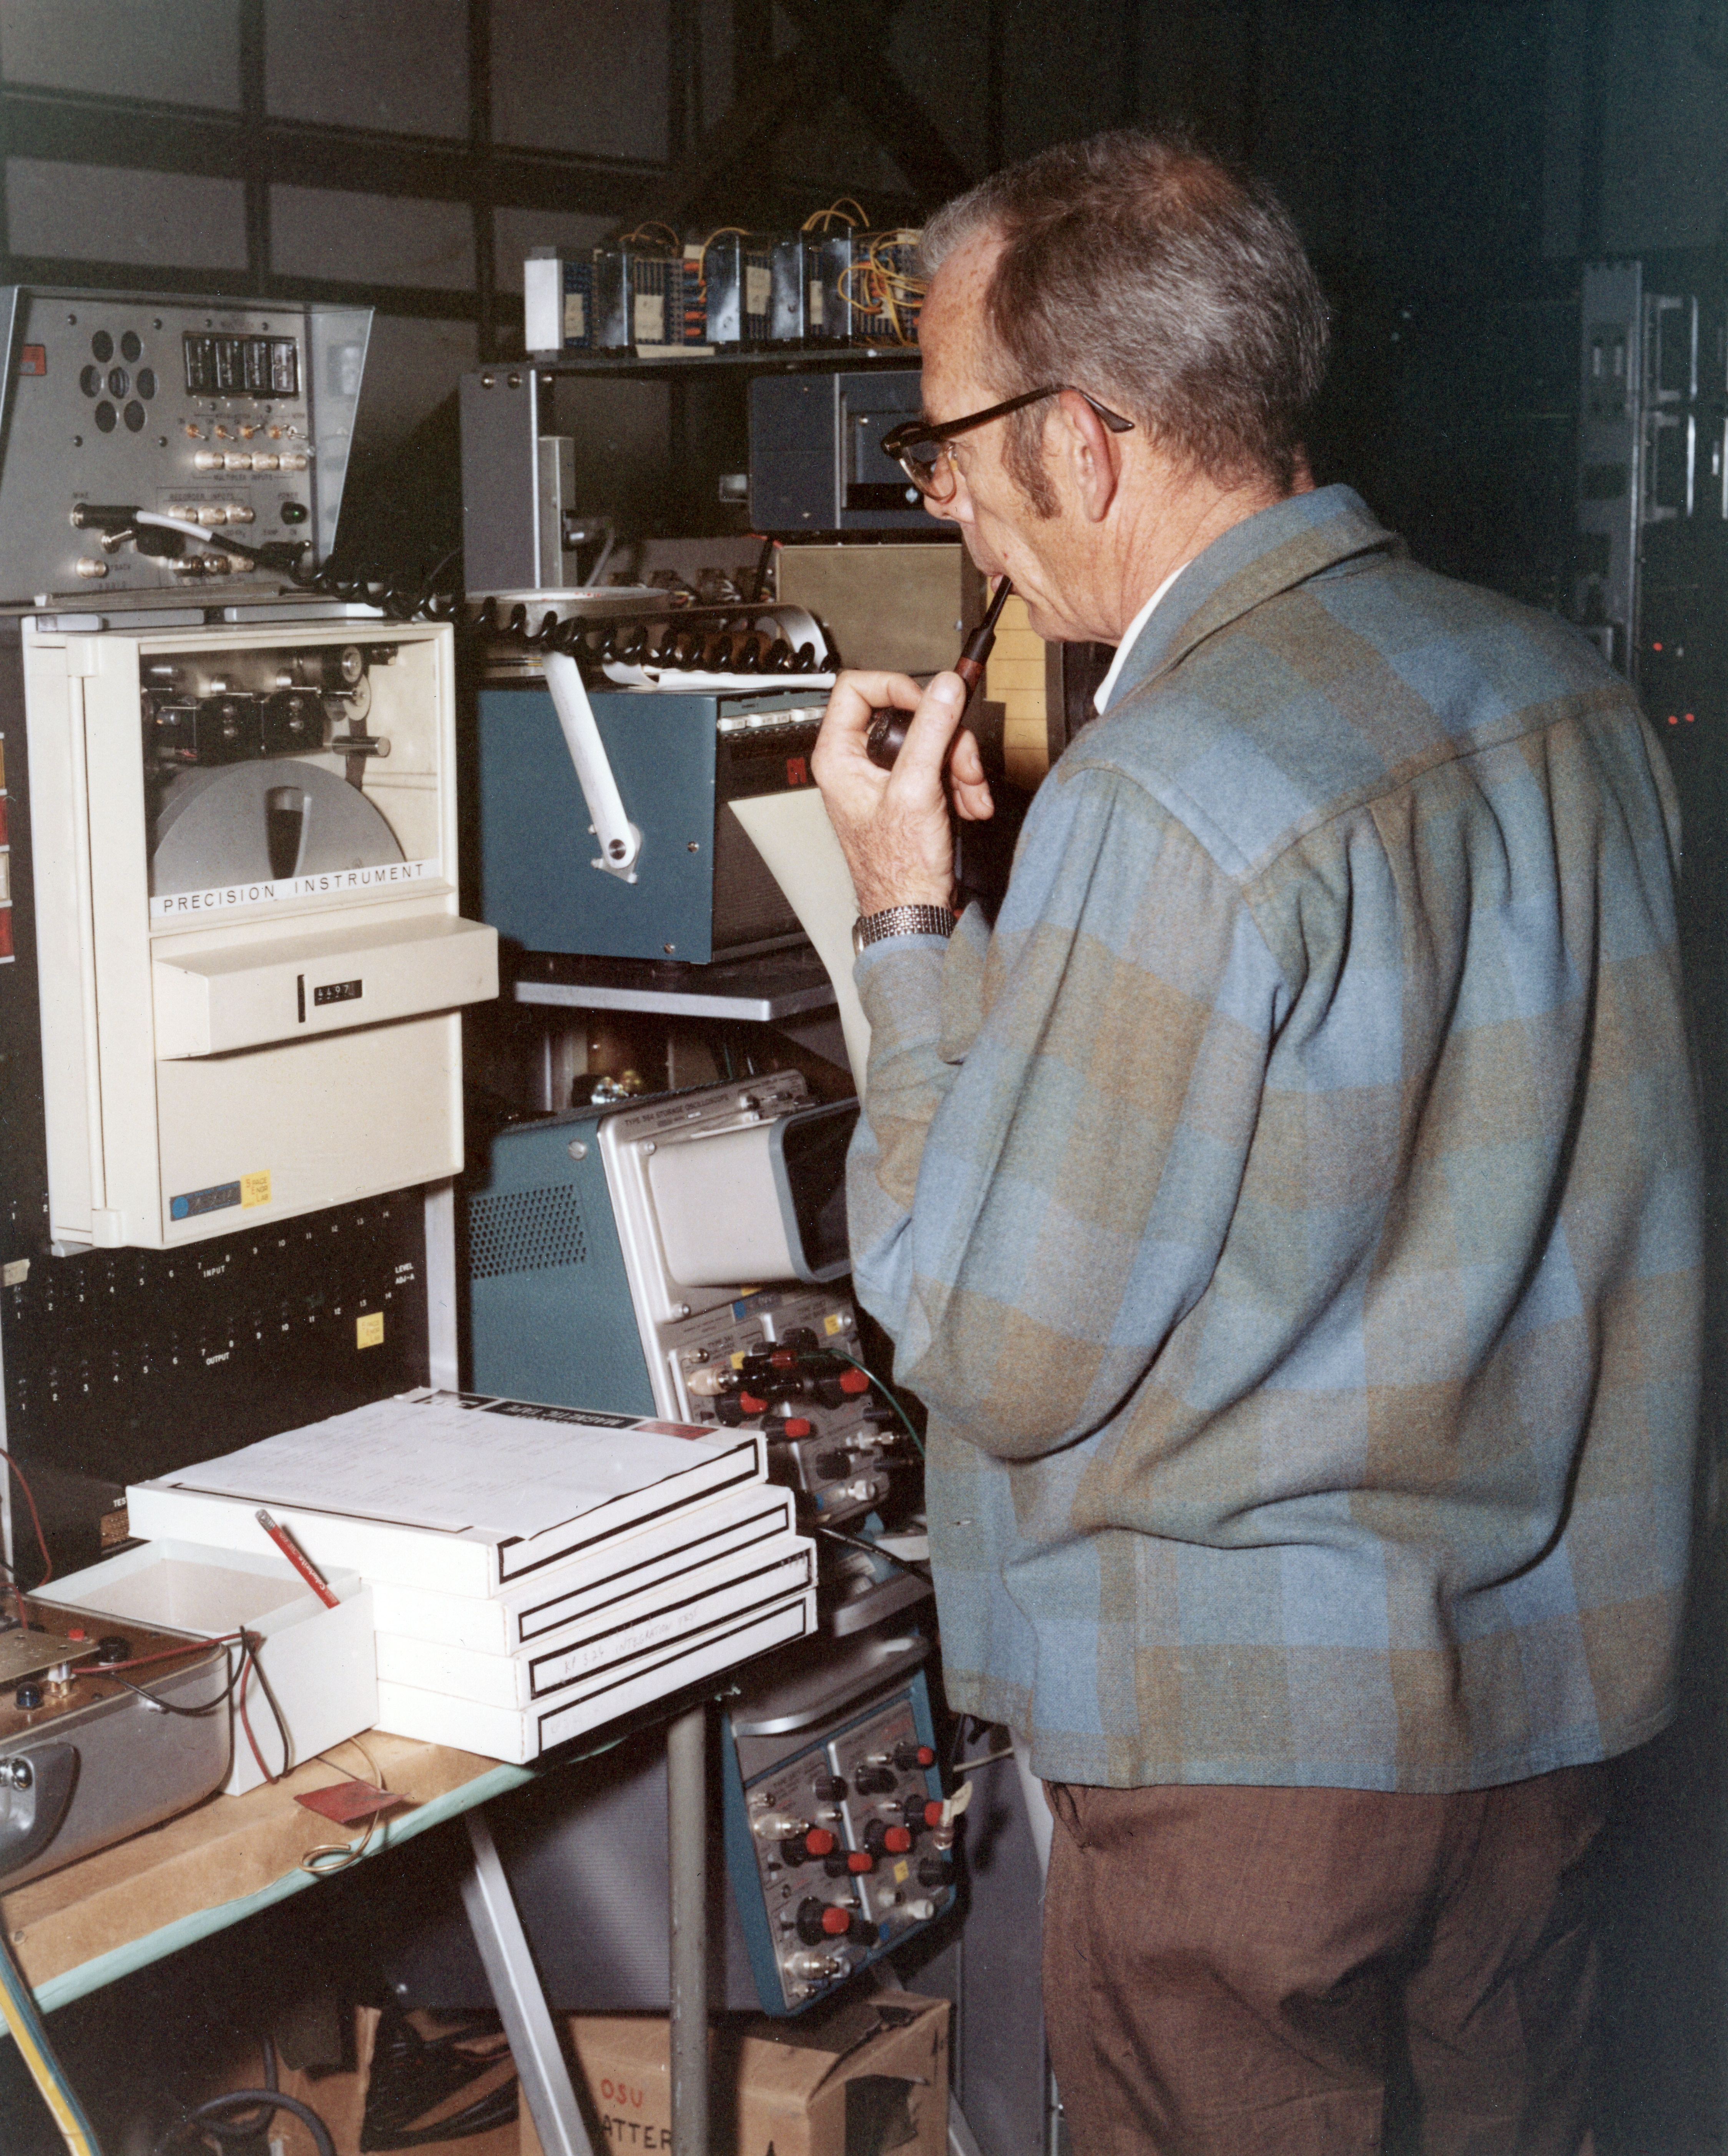

Kitt Peak Rocket Program Flight 3.26

This image shows part of an Aerobee 170 launched by Kitt Peak at White Sands Missile Range on 12 December 1969. This was flight 3.26, which had science goals of measuring daytime atmospheric glow and solar light using multiple light meters.

During this flight, a leak caused the rocket engine to vibrate and disintegrate, destroying the vehicle just 1.2 seconds after liftoff.

The original negative of this image is stored at NOIRLab Headquarters in Tucson, Arizona. This image is part of NSF NOIRLab’s historical archives.

Credit: KPNO/NOIRLab/NSF/AURA